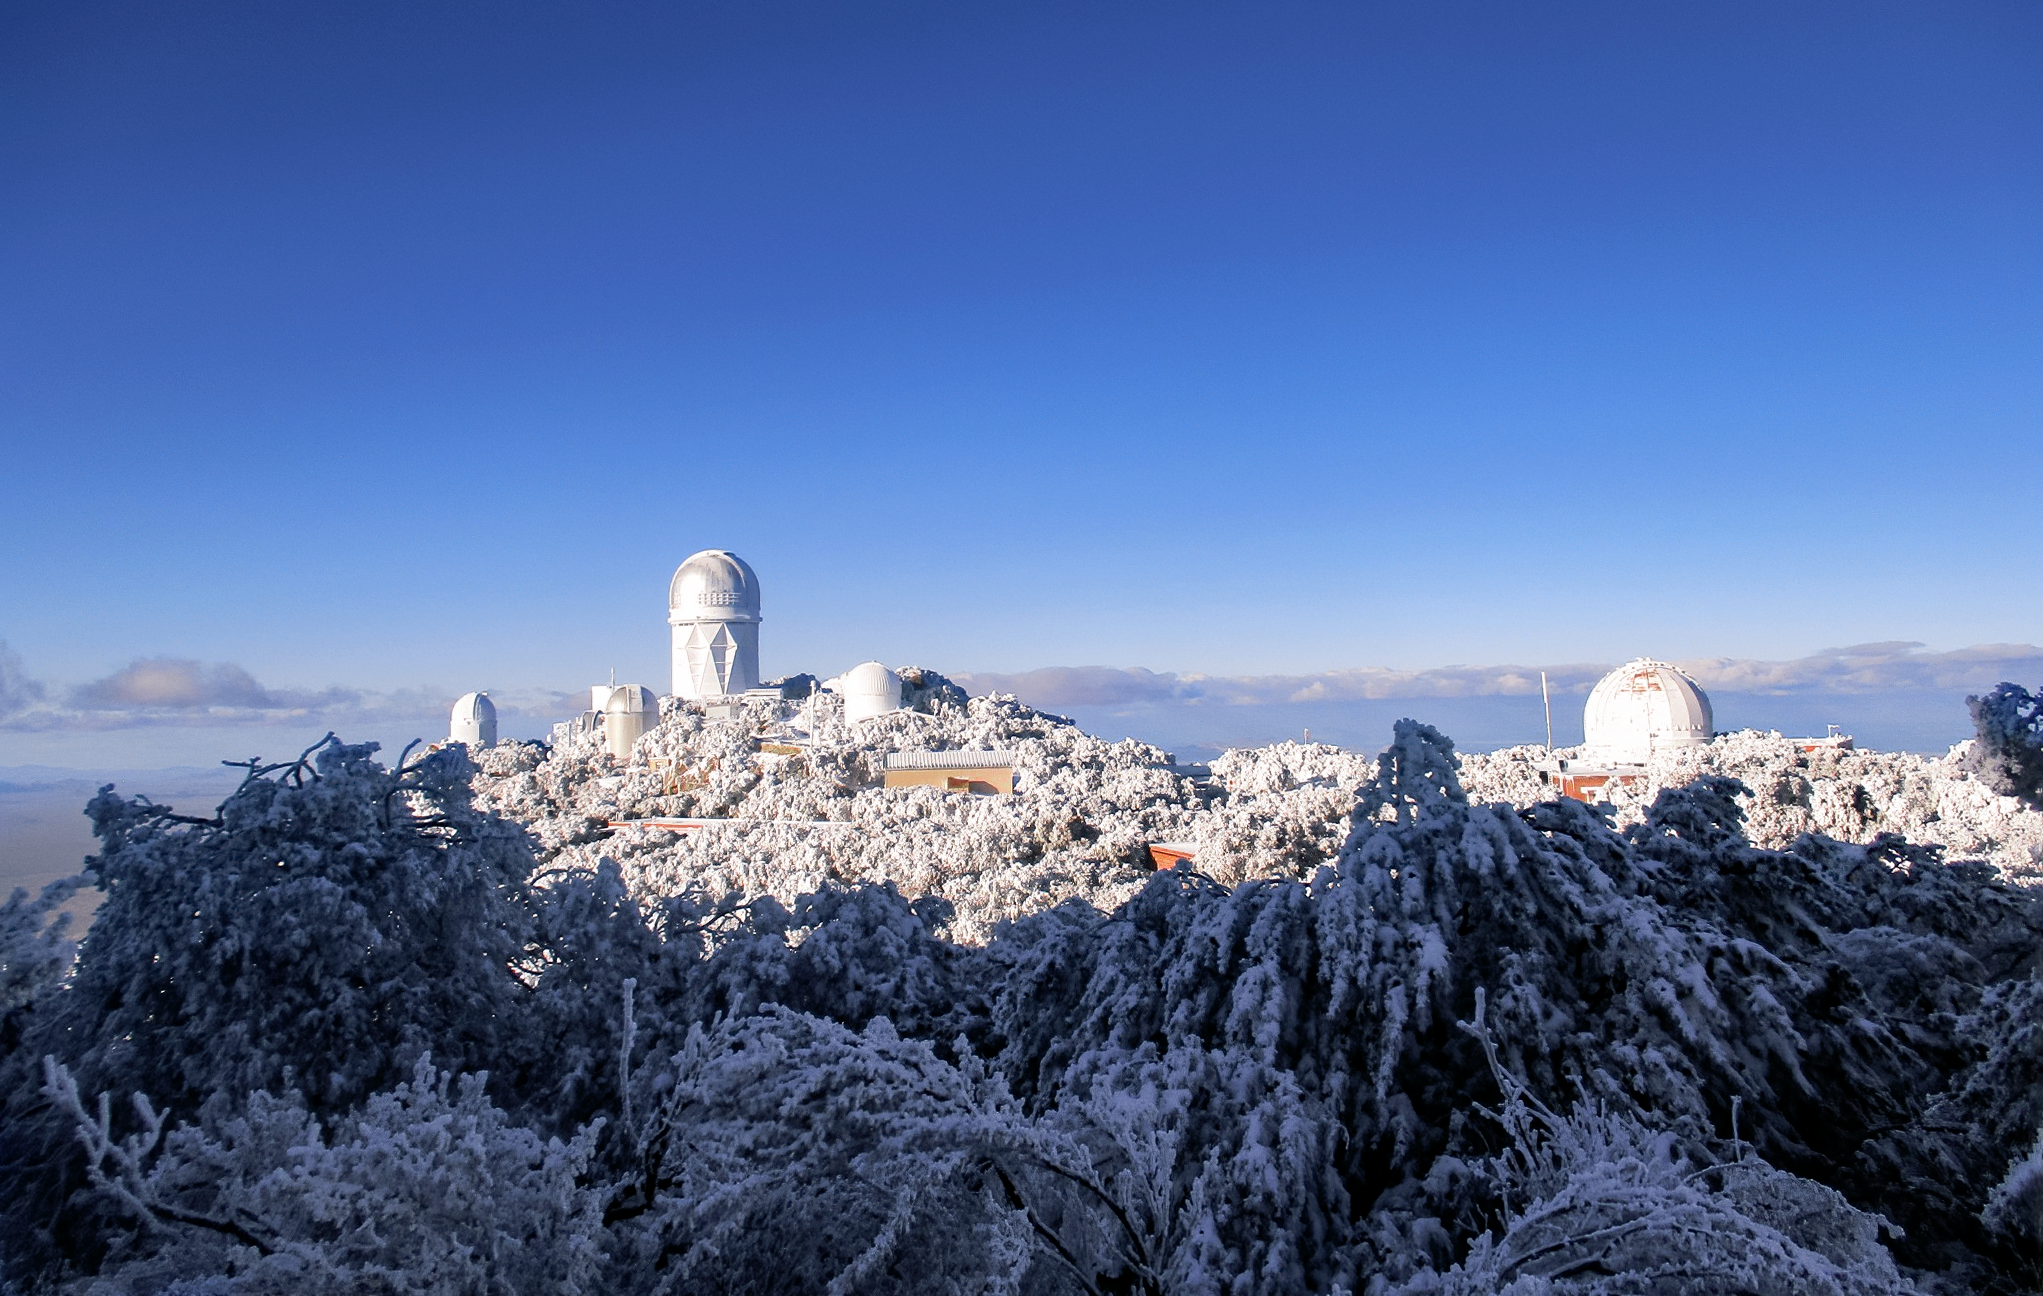

Snow blankets Kitt Peak National Observatory

Snow blankets Kitt Peak National Observatory as seen from the WIYN 3.5-meter Telescope in February 2021.

Credit: KPNO/NOIRLab/NSF/AURA/L. Reddell